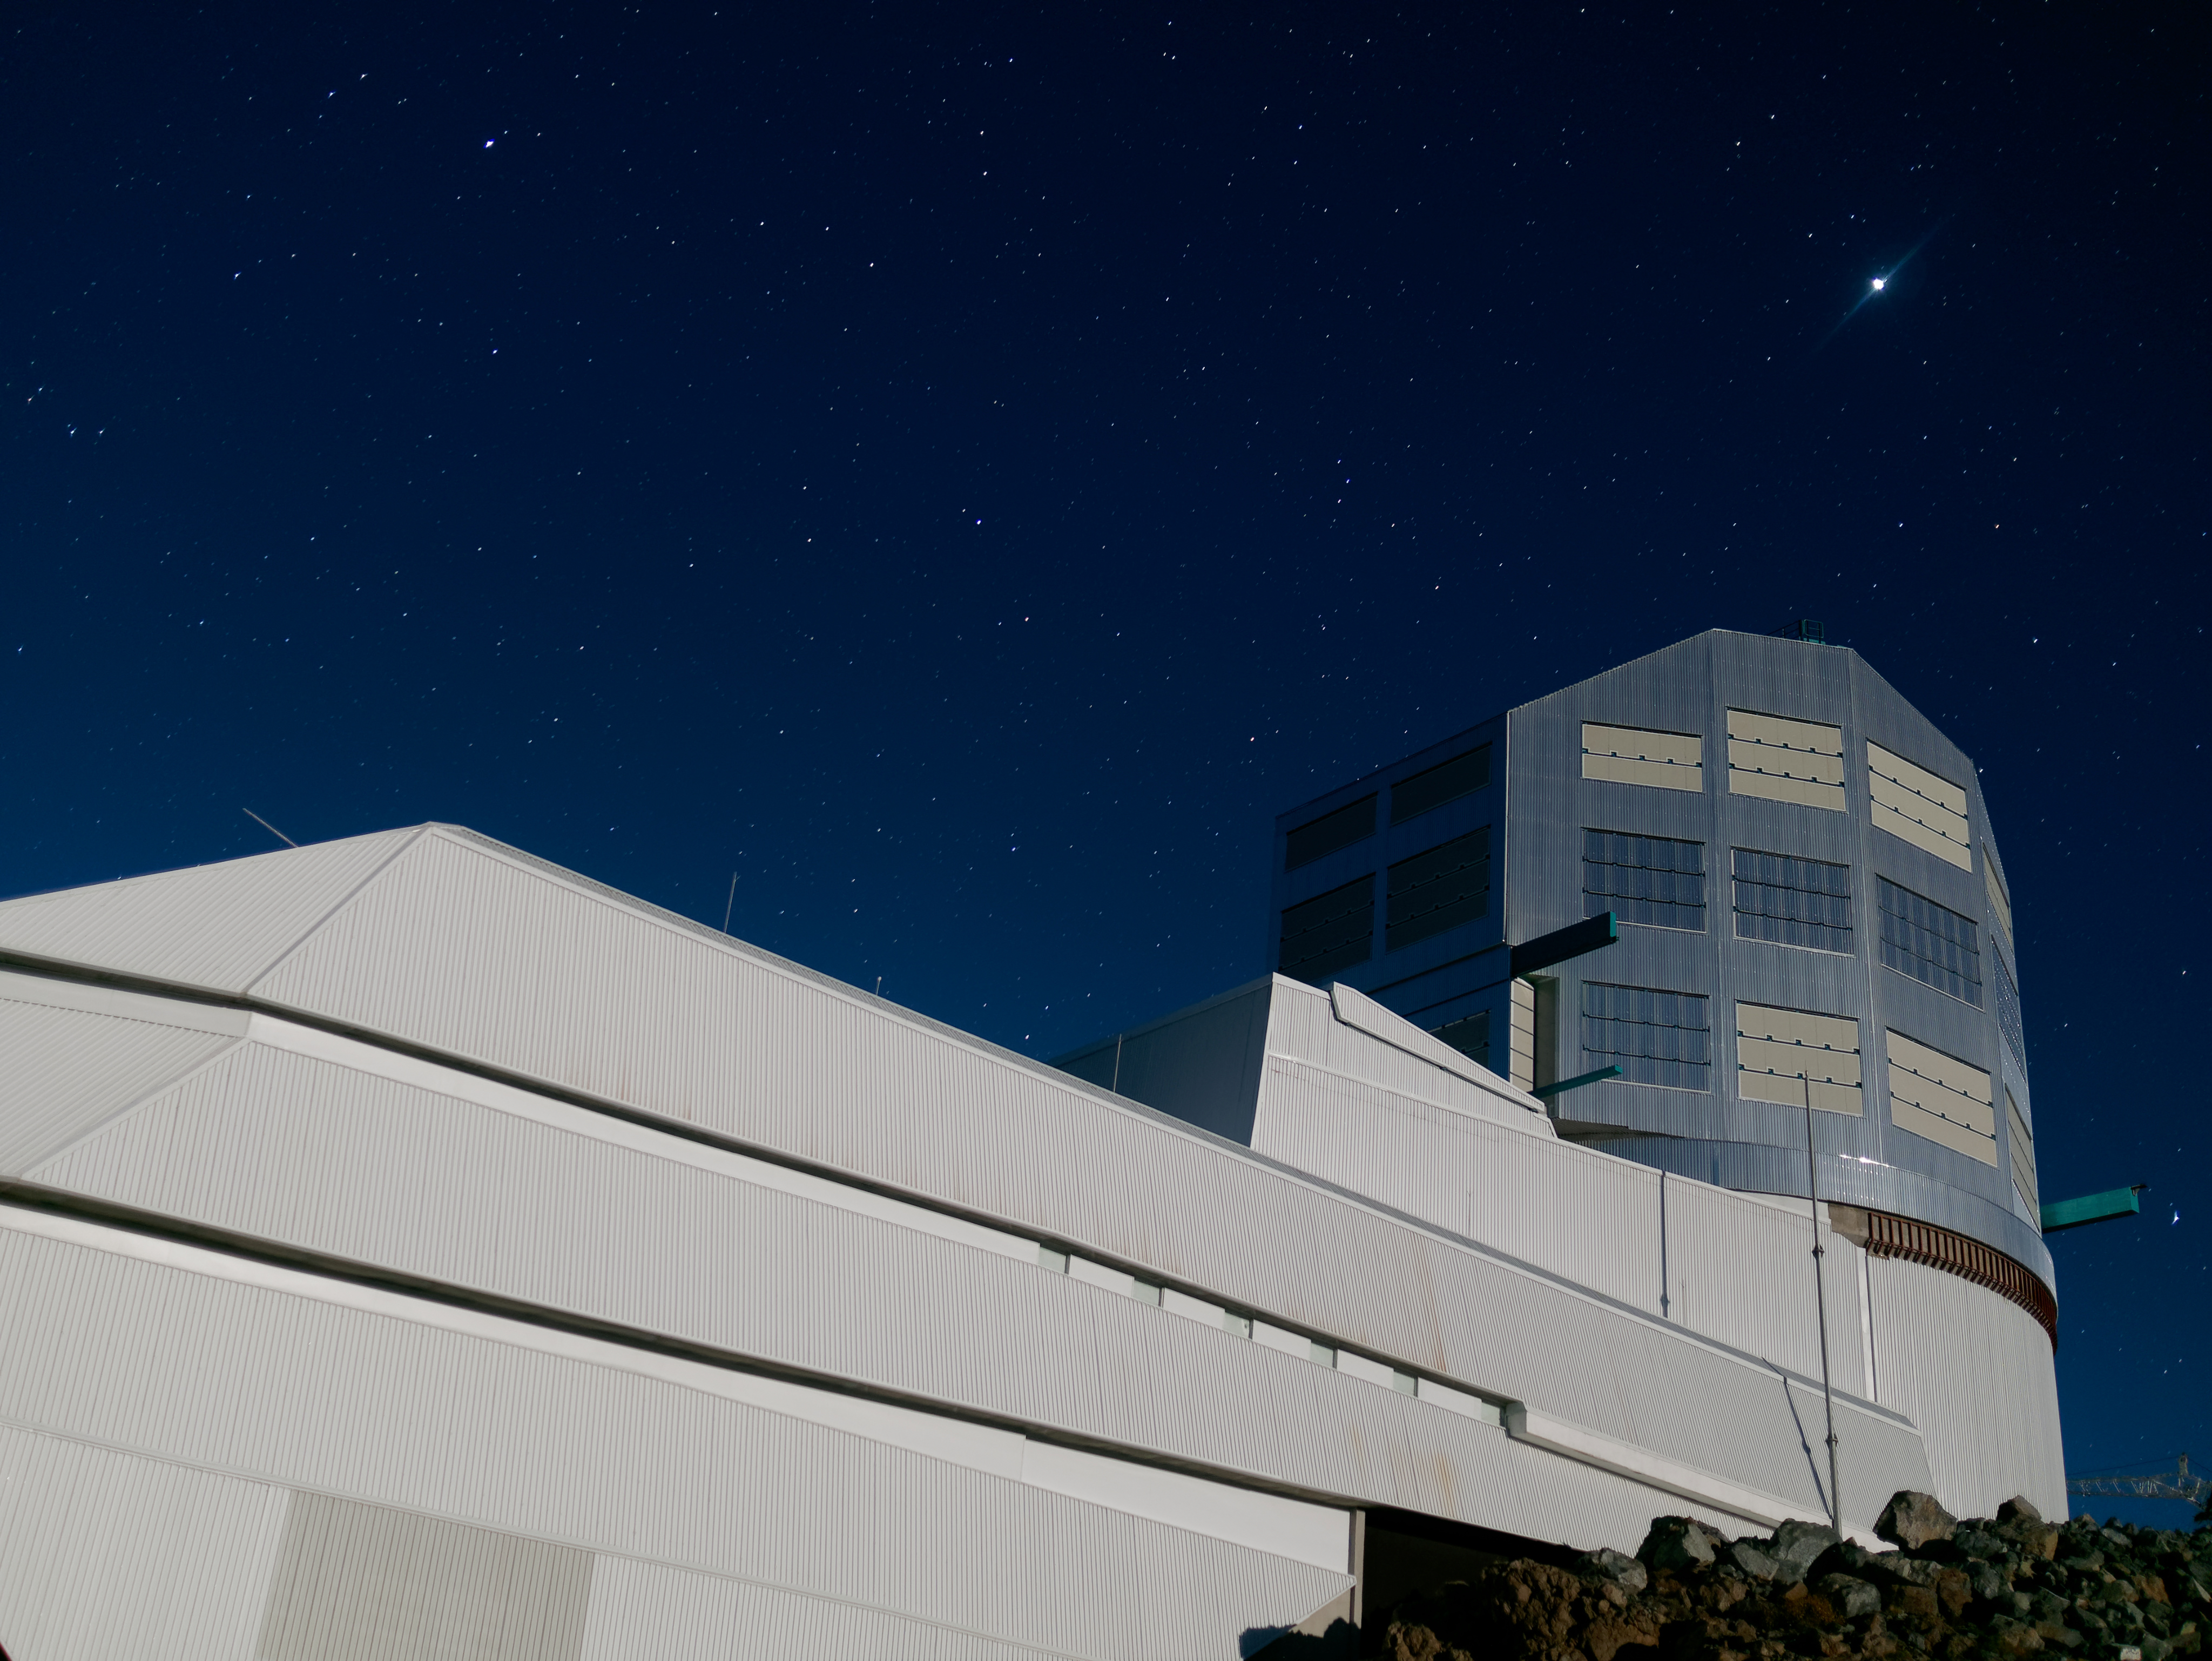

Rubin Under the Stars

The clear, starry night sky above Cerro Pachón makes this mountaintop a great place for astronomical observing, and the perfect location for NSF-DOE Rubin Observatory.

Credit: RubinObs/NOIRLab/SLAC/NSF/DOE/AURA/W. O'Mullane